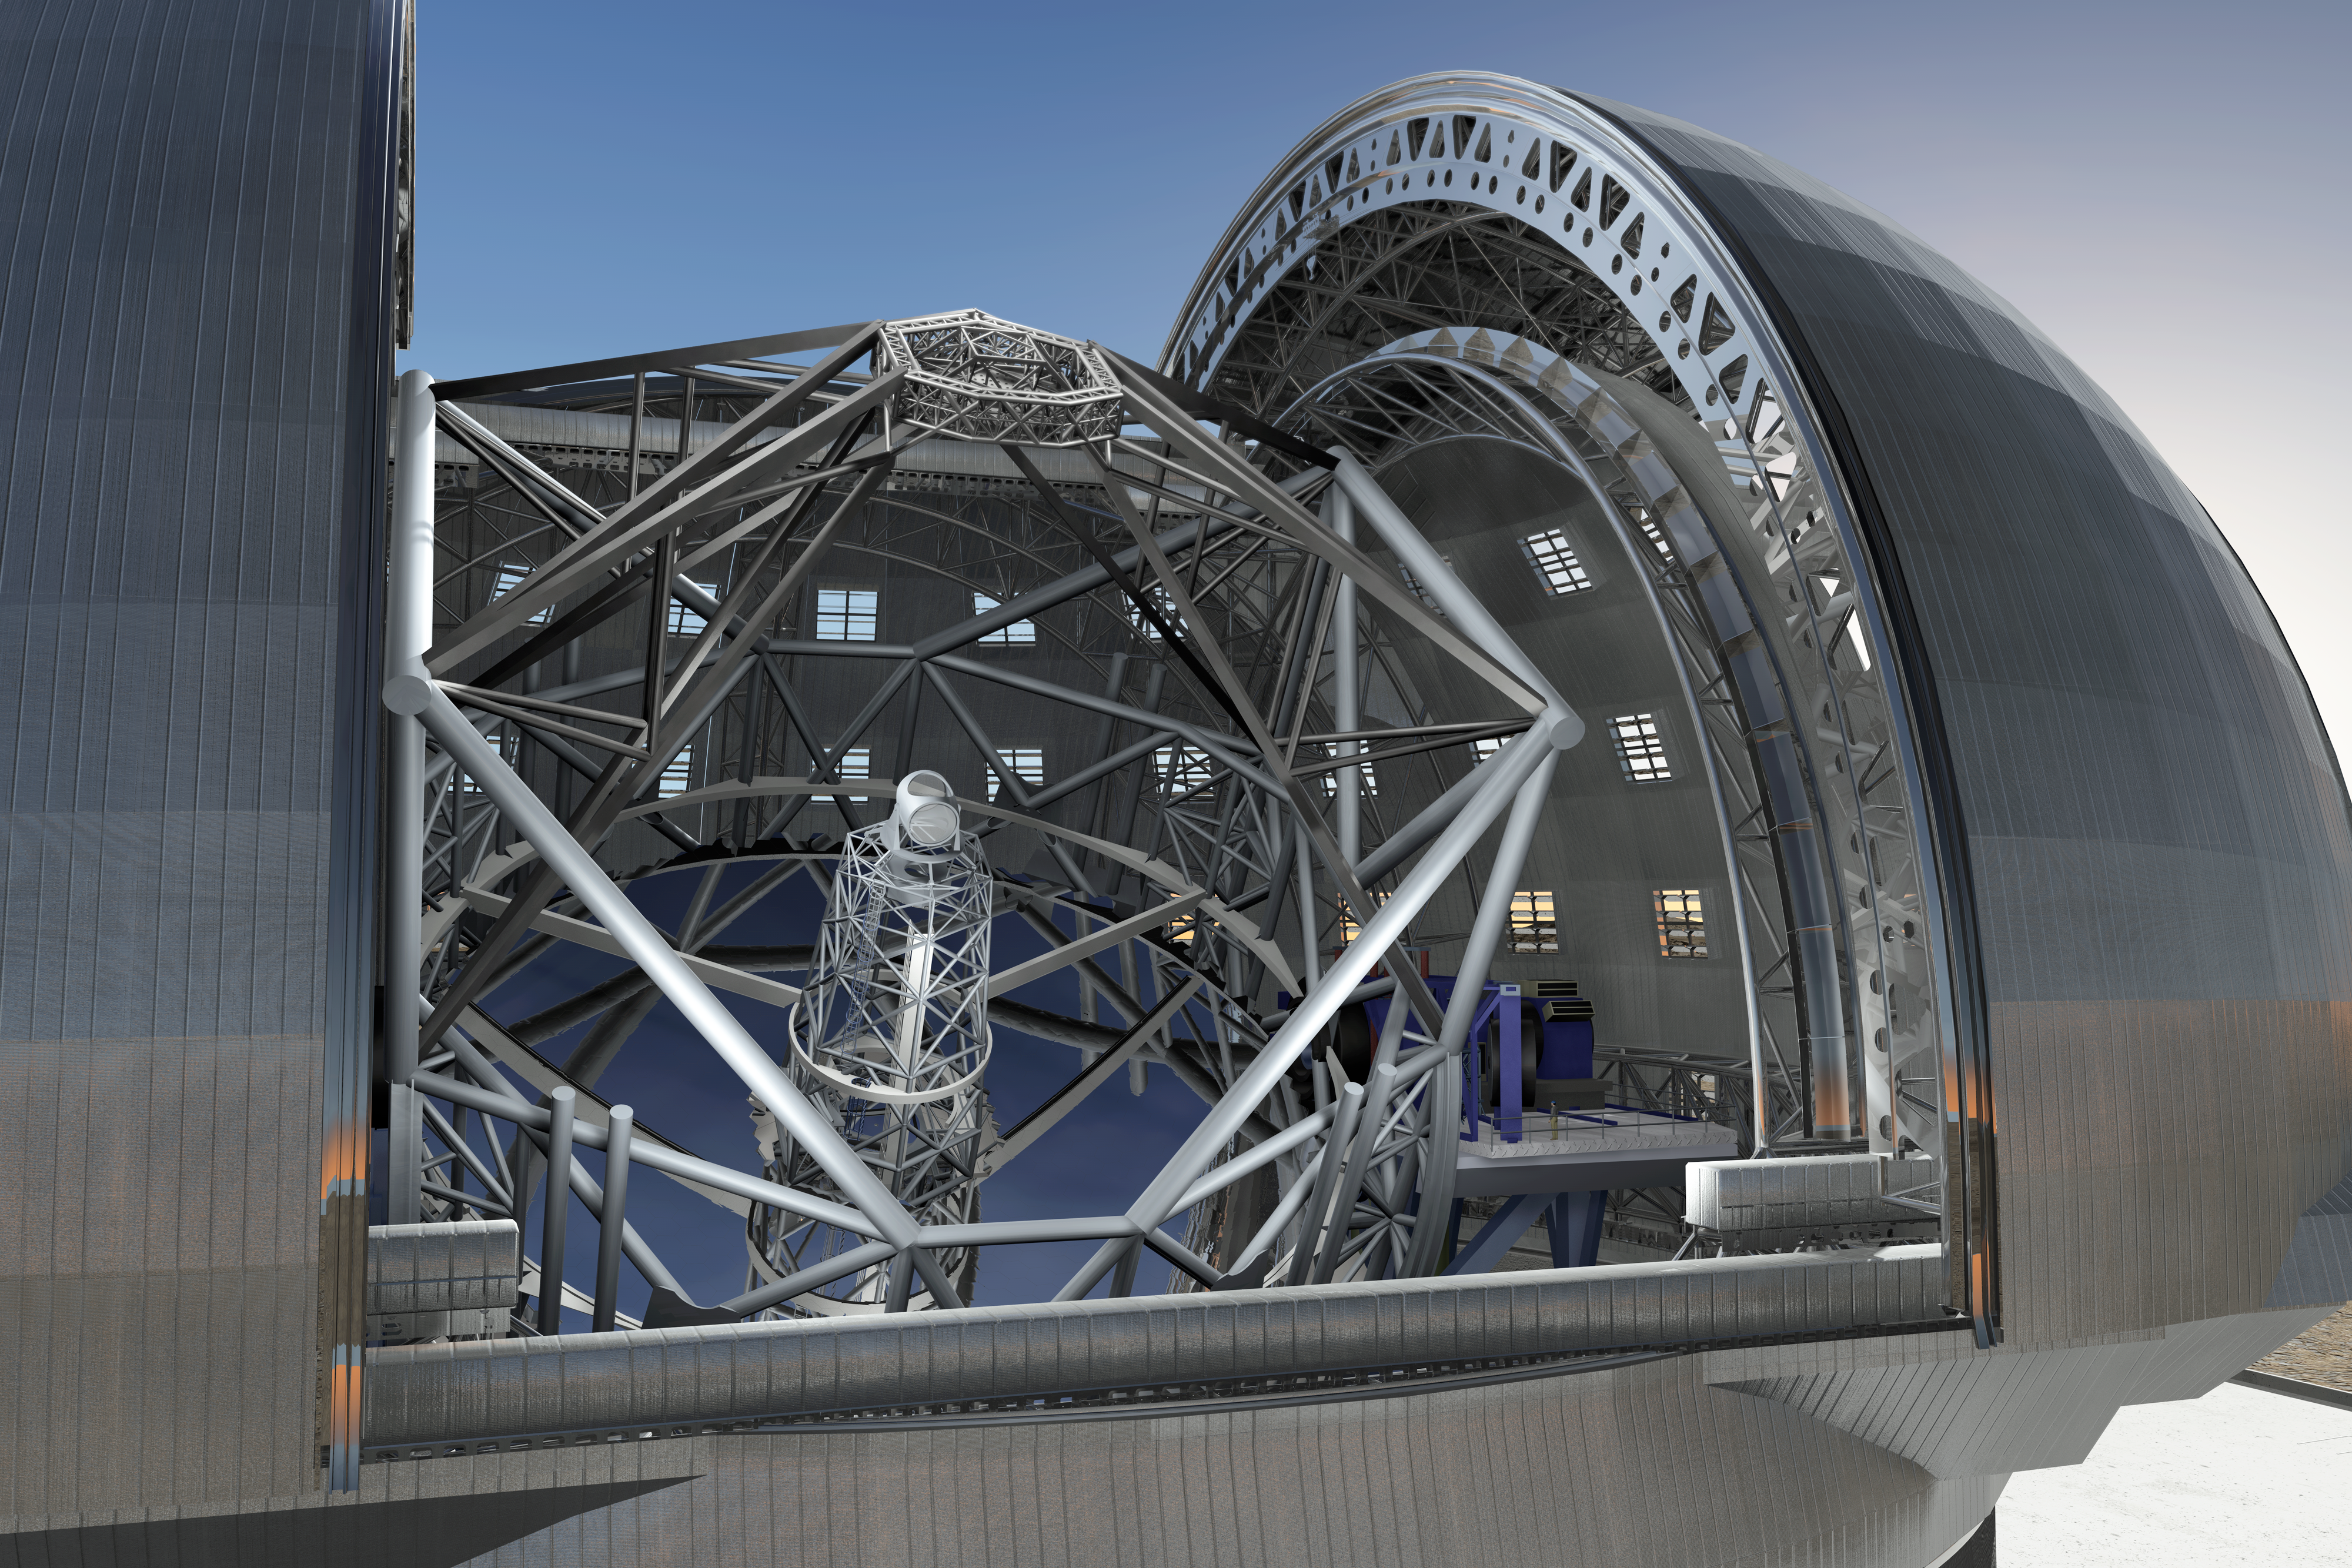

ELT closeup

June 2009 version of the design of the 40-metre-class Extremely Large Telescope (ELT) in its enclosure, currently being planned by ESO (artist’s impression). On the right side of the supporting structure of the telescope the instrument platform for the Nasmyth focus is seen. Instruments weighing in at over 20 tons and with dimensions as large as 16 m on a side can be accommodated at the focus. More than one of these can be present on the platform at any given time.

The design for the ELT shown here was published in 2009 and is preliminary.

Credit: ESO